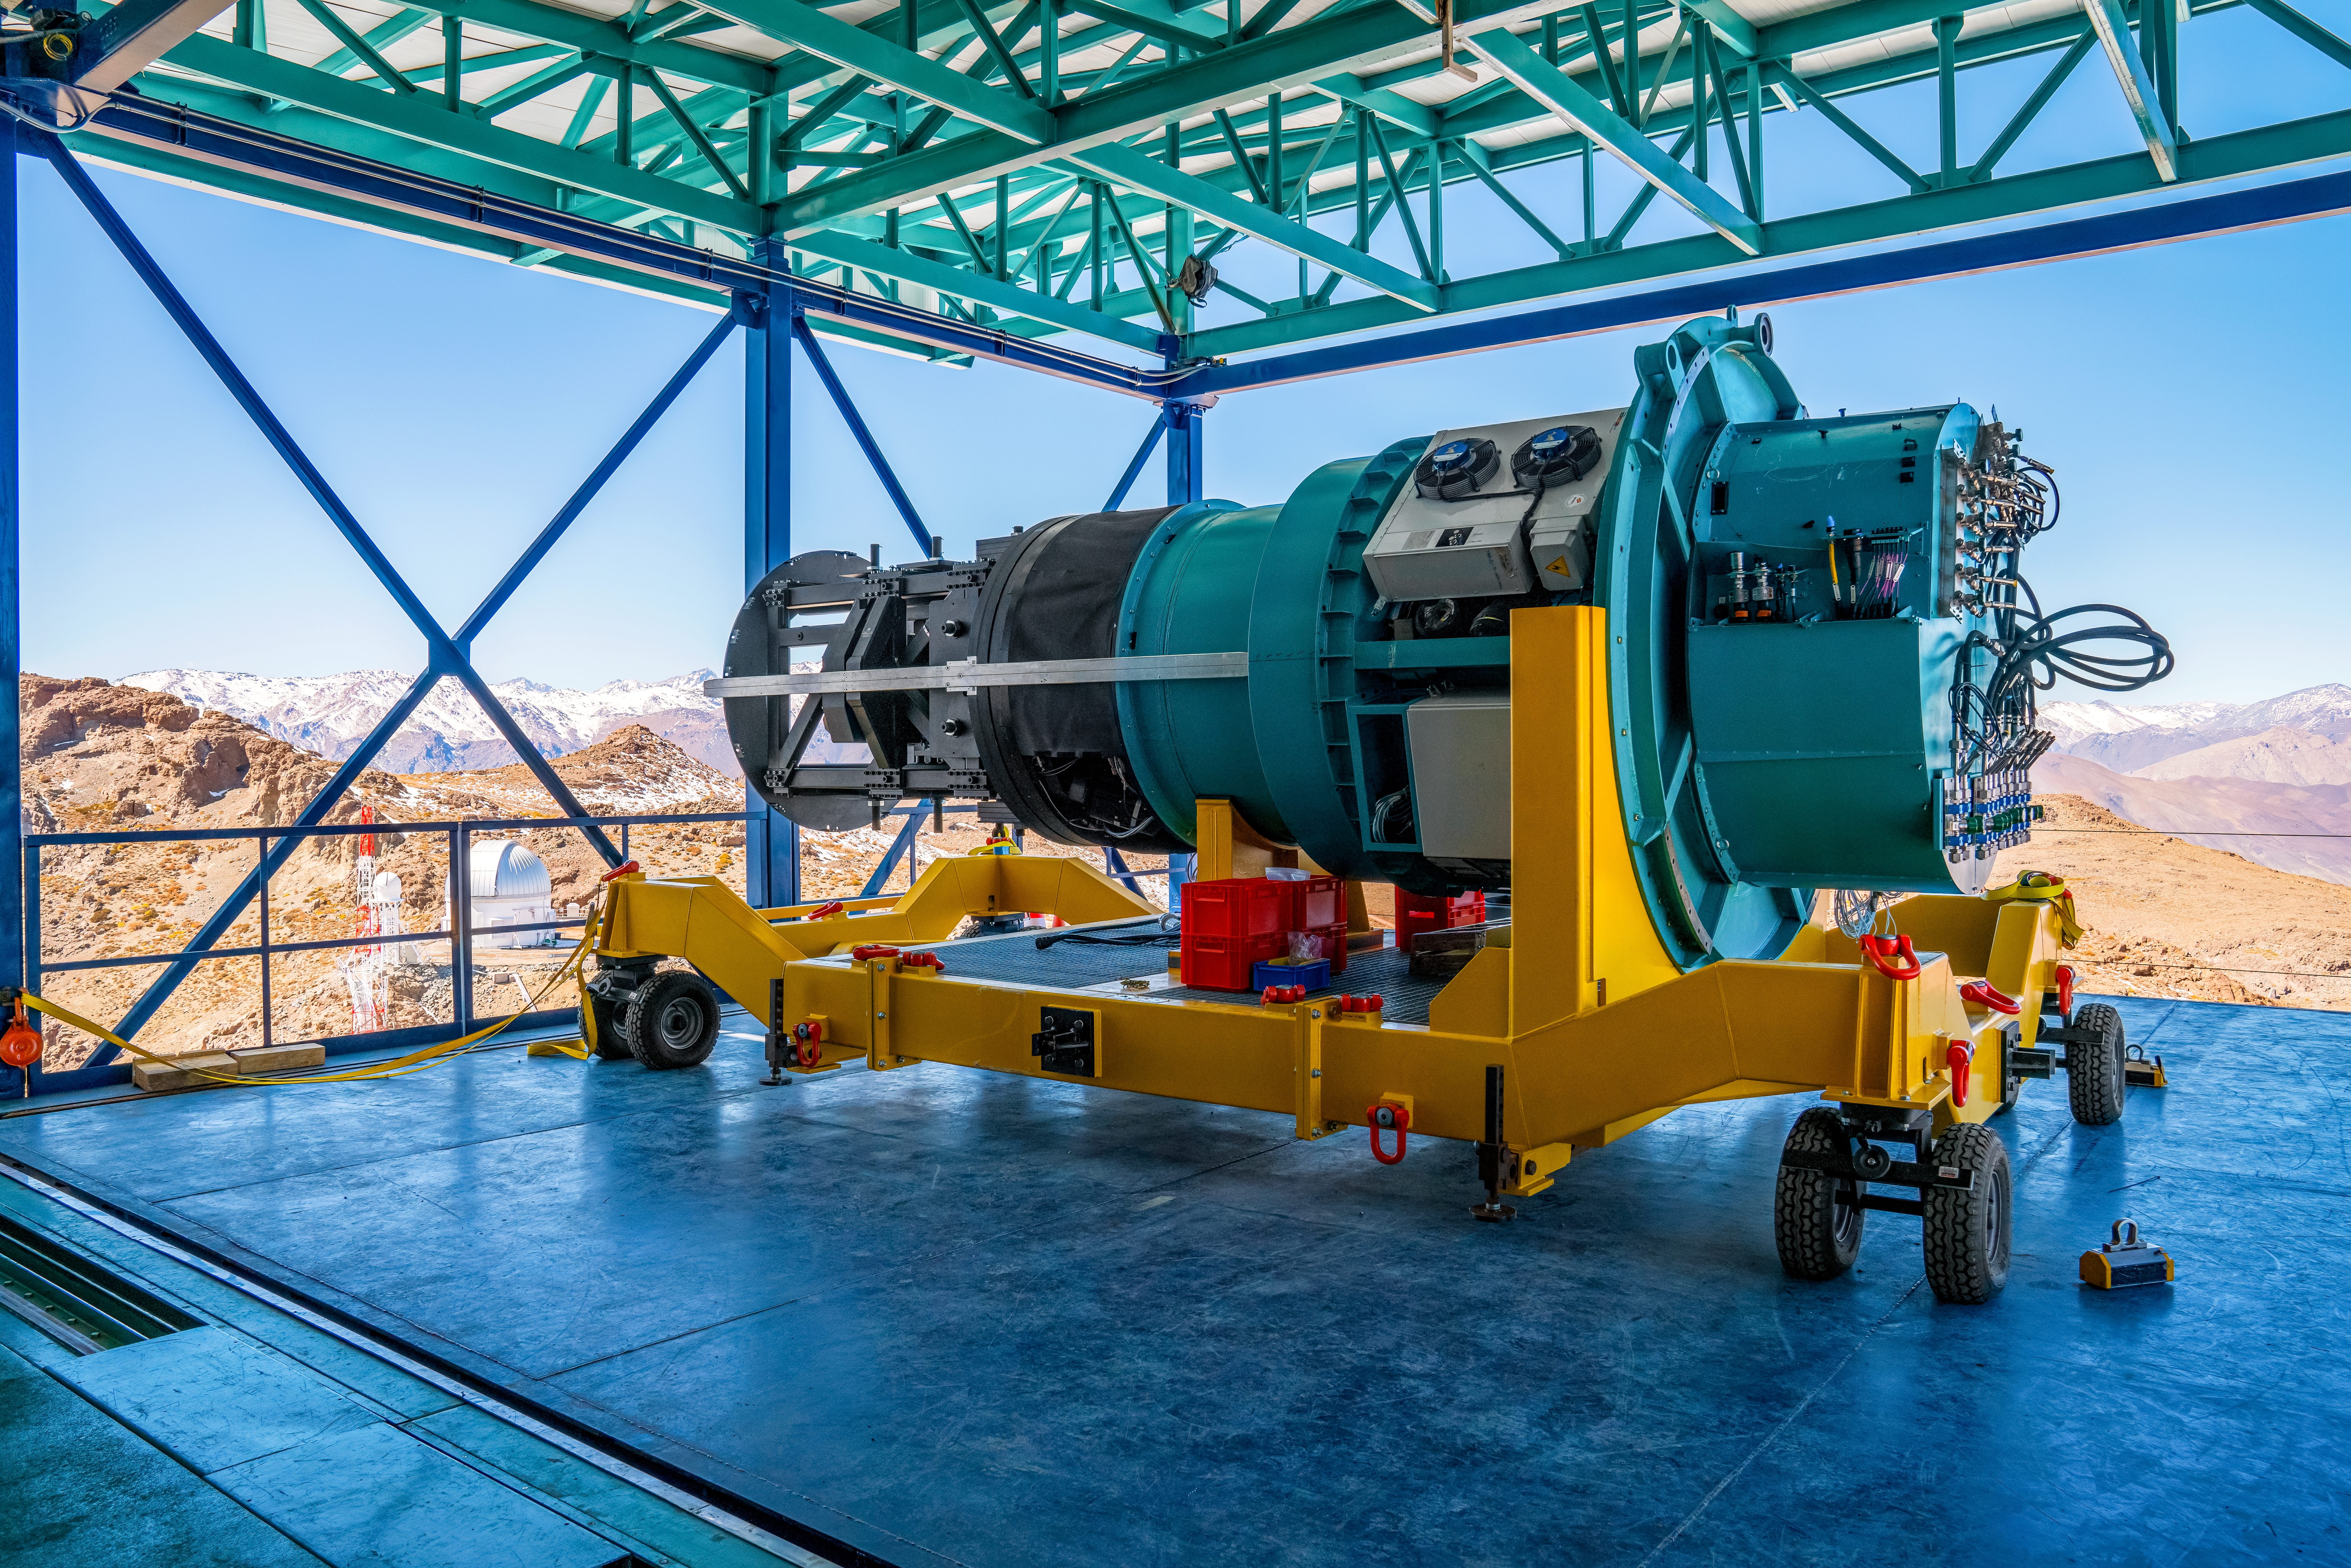

Rubin ComCam Install

Comcam Thursday 22

Credit: Rubin Observatory/NSF/AURA/H. Stockebrand